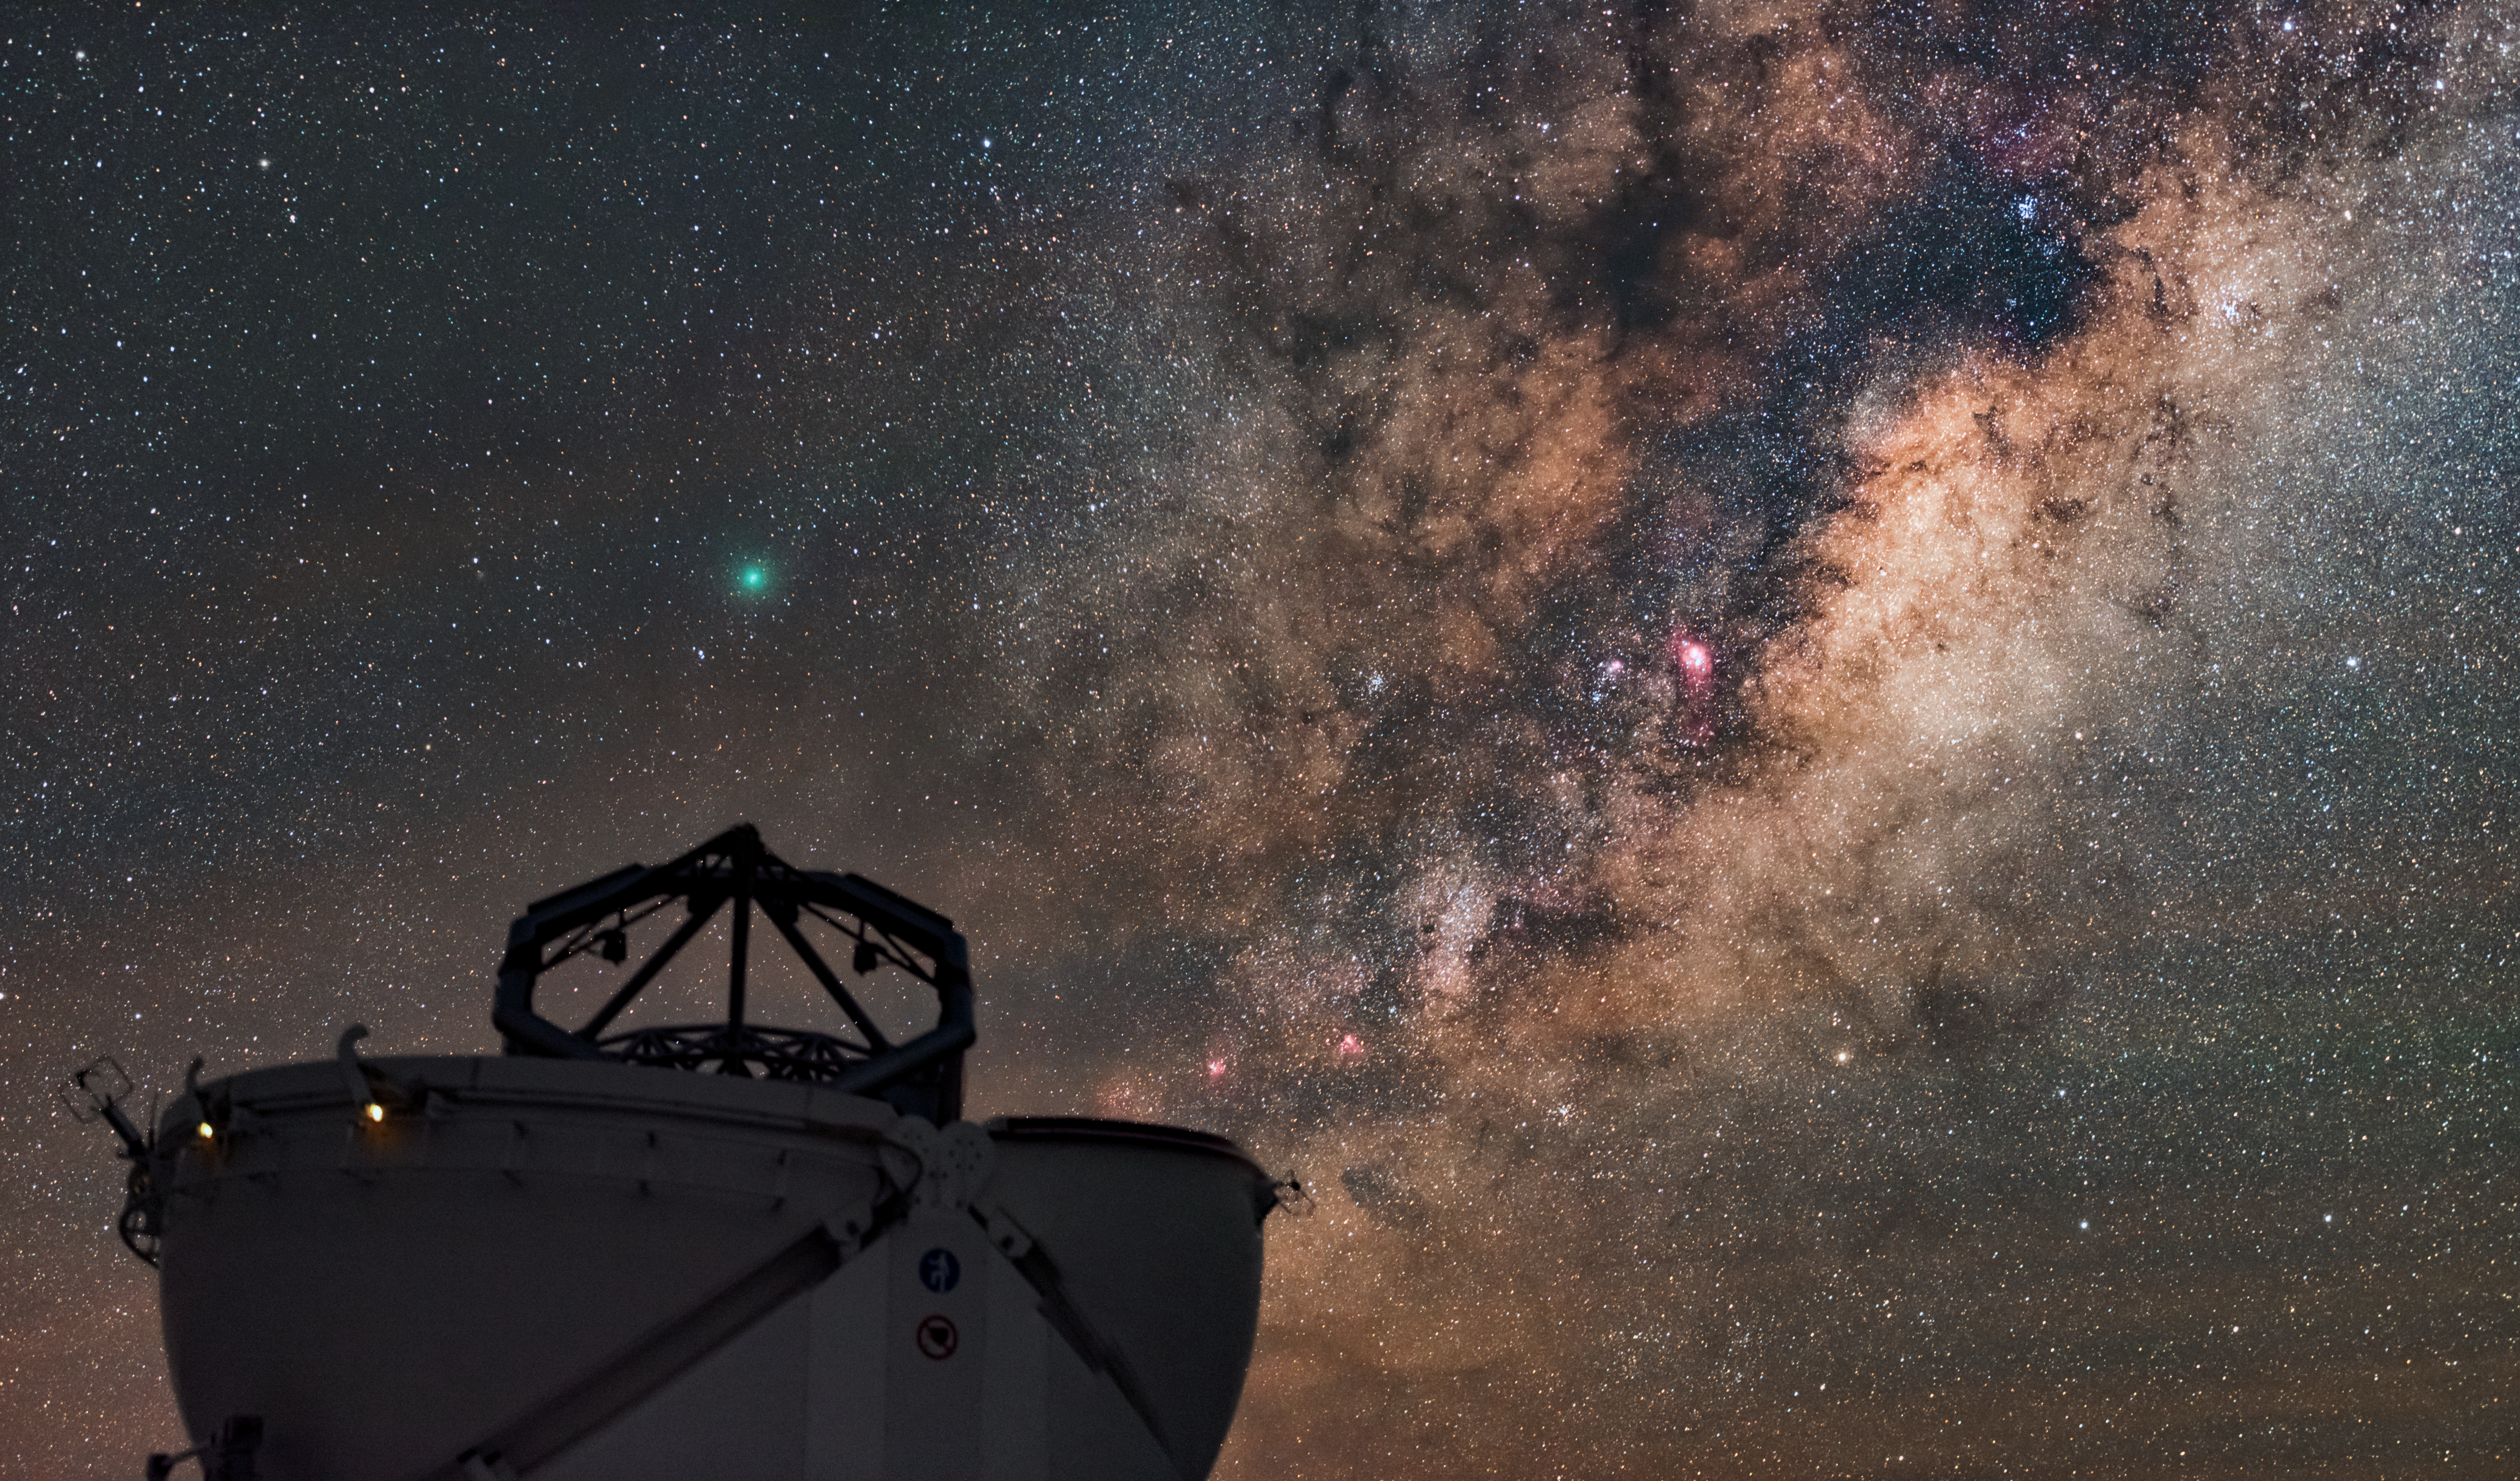

An emerald in the sky

This Auxiliary Telescope at the Very Large Telescope (VLT), located at the Paranal Observatory in Chile, looks to be pointing at the greenish emerald glow of the comet 252P/LINEAR high above it.

Discovered in April 2000, 252P/LINEAR is a relative newcomer to the inner Solar System, traveling between the orbit of Jupiter and the orbit of Earth. A couple of days ago, in March 2016, it passed particularly close to the Earth, at a distance of only 5.2 millions kilometers, ranking as the fifth closest recorded passage of a comet. It can still be admired in the southern hemisphere. The green colour arises from fluorescing carbon-based gas surrounding the comet.

This gem of a picture was taken by the ESO Photo Ambassador Babak A. Tafreshi. He has just started out on ESO’s Fulldome Expedition, during which he will be taking more spectacular pictures from ESO’s observatories and of the southern hemisphere night sky.

Credit: ESO/B. Tafreshi (twanight.org)